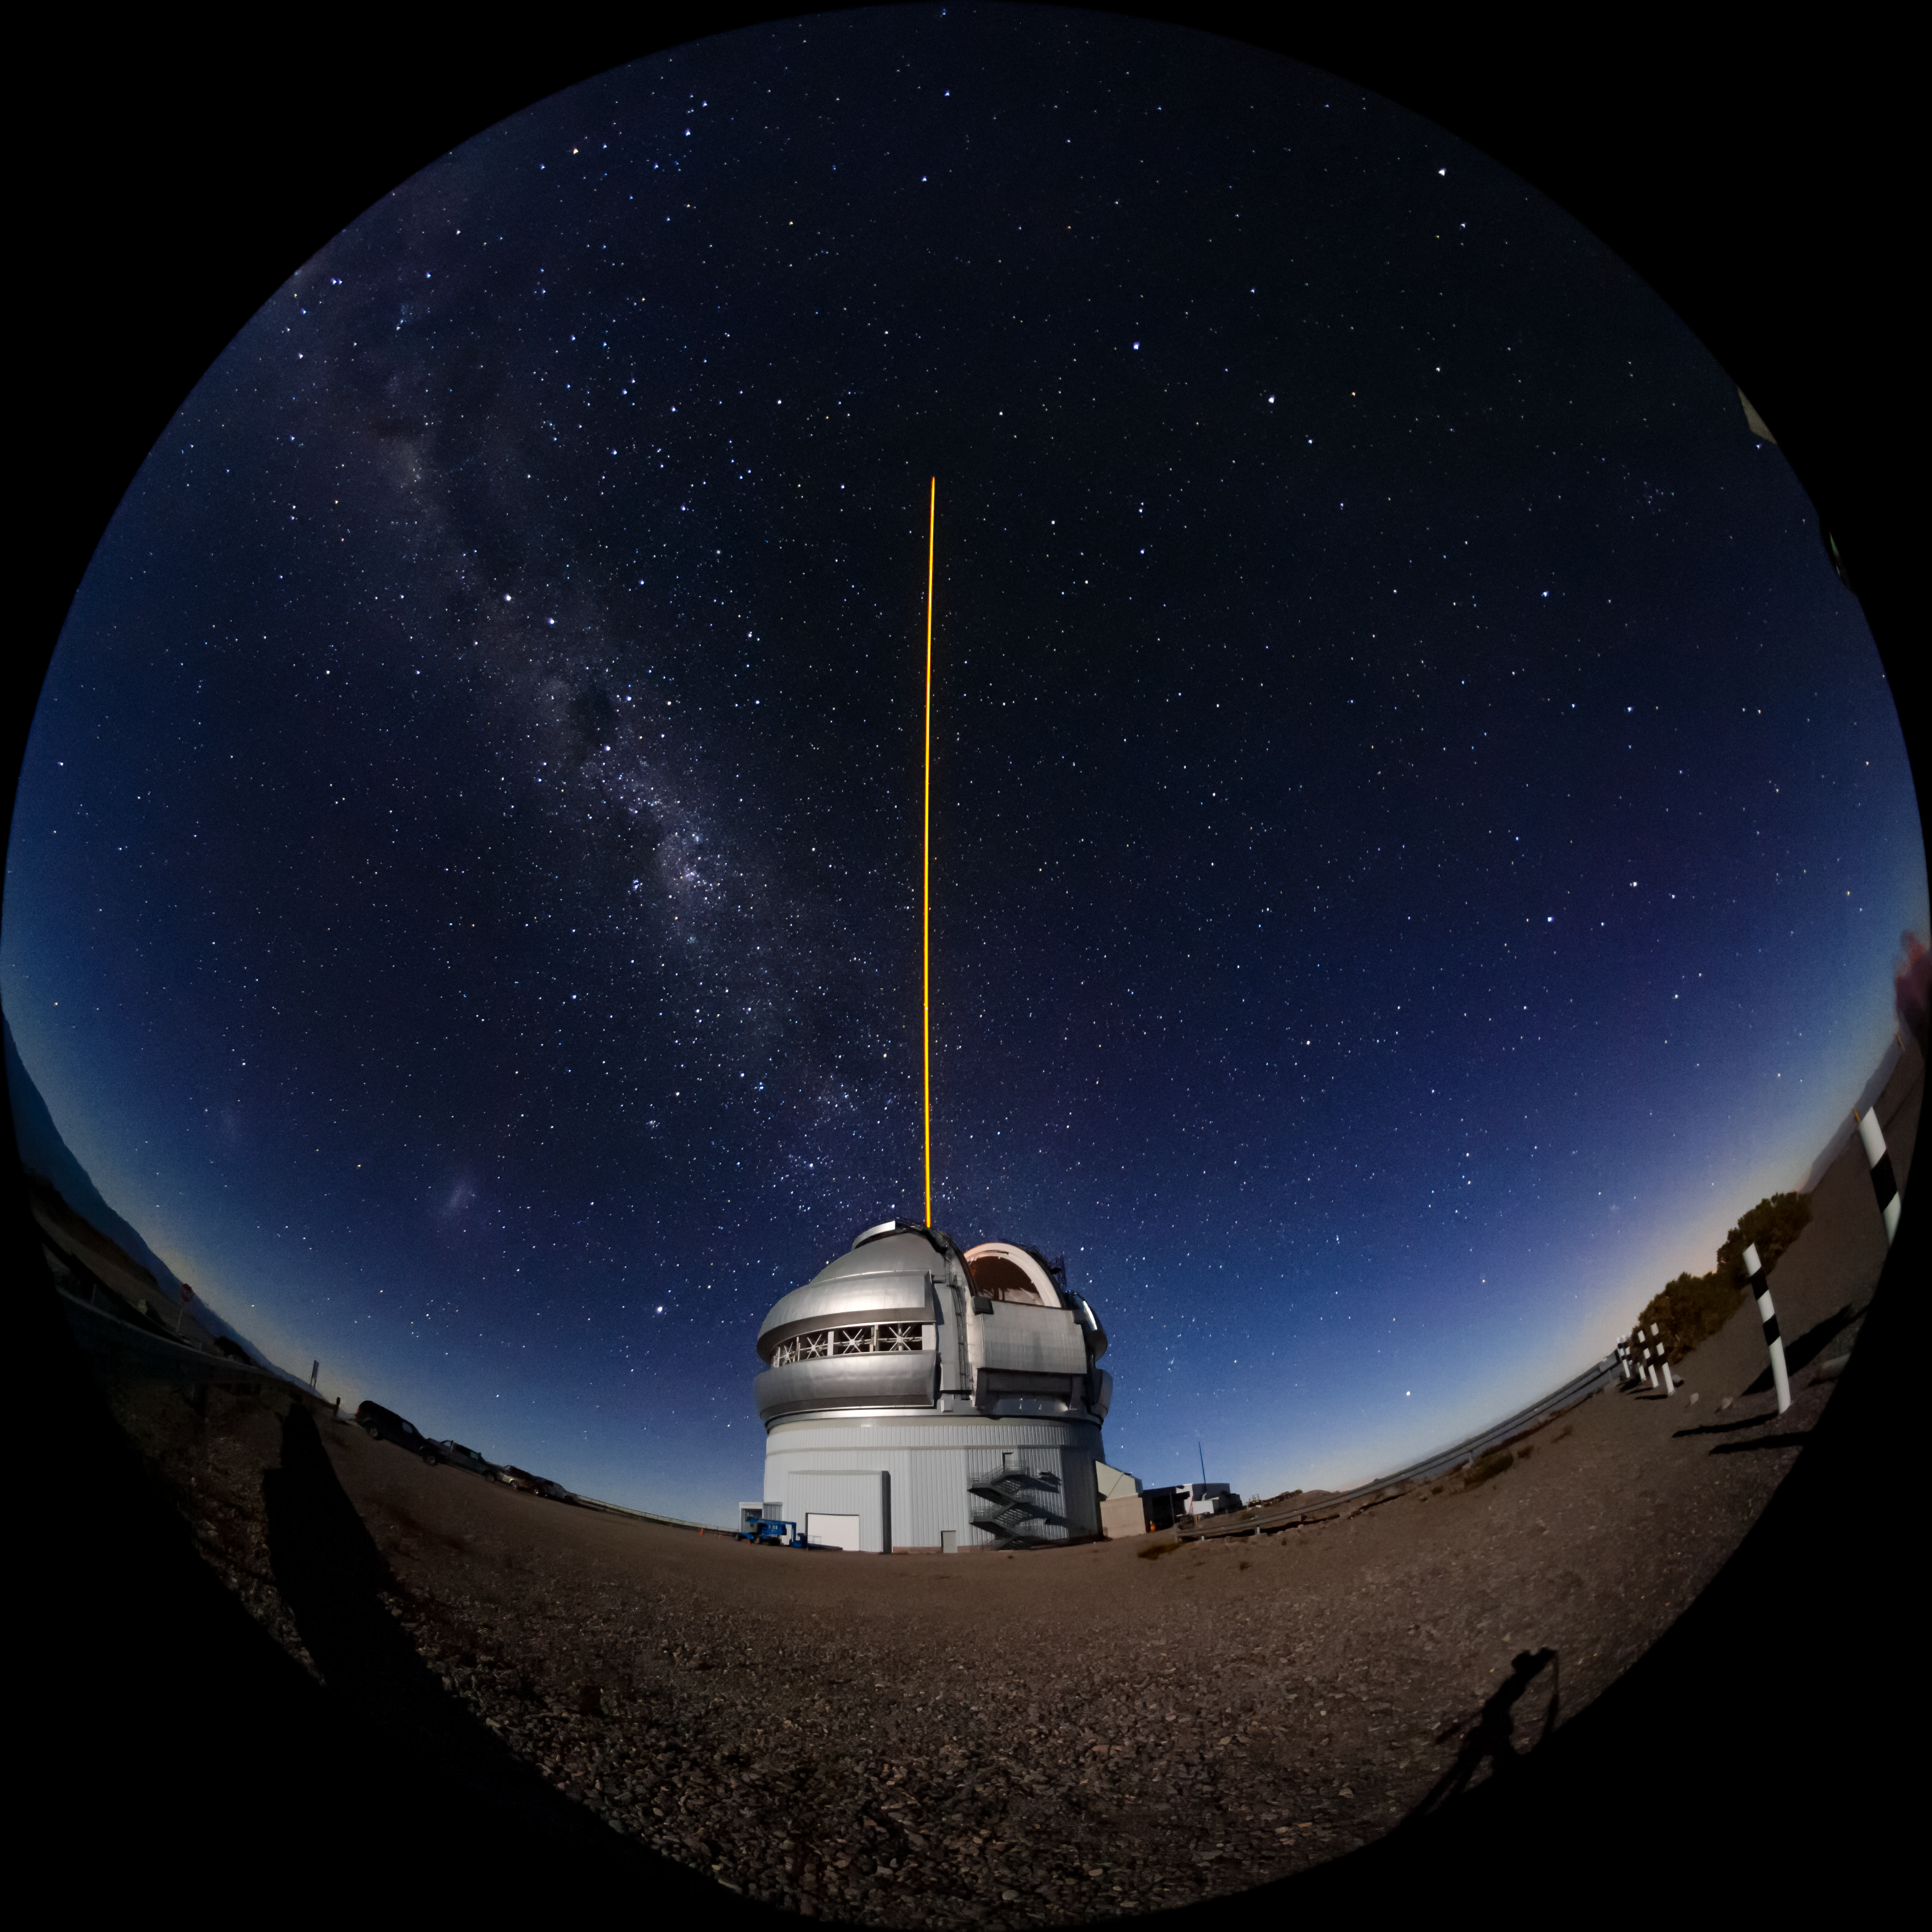

Gemini South's Laser Guide System

This photo shows Gemini South's laser guide star system in action. The laser interacts with particles in the Earth's upper atmosphere and allow for real-time corrections of the telescope's optics to compensate for atmospheric turbulence. The Milky Way and Magellanic Clouds are visible above. Gemini South is a part of the International Gemini Observatory, a program of NSF NOIRLab.

Credit: International Gemini Observatory/NOIRLab/AURA/NSF/M. Paredes